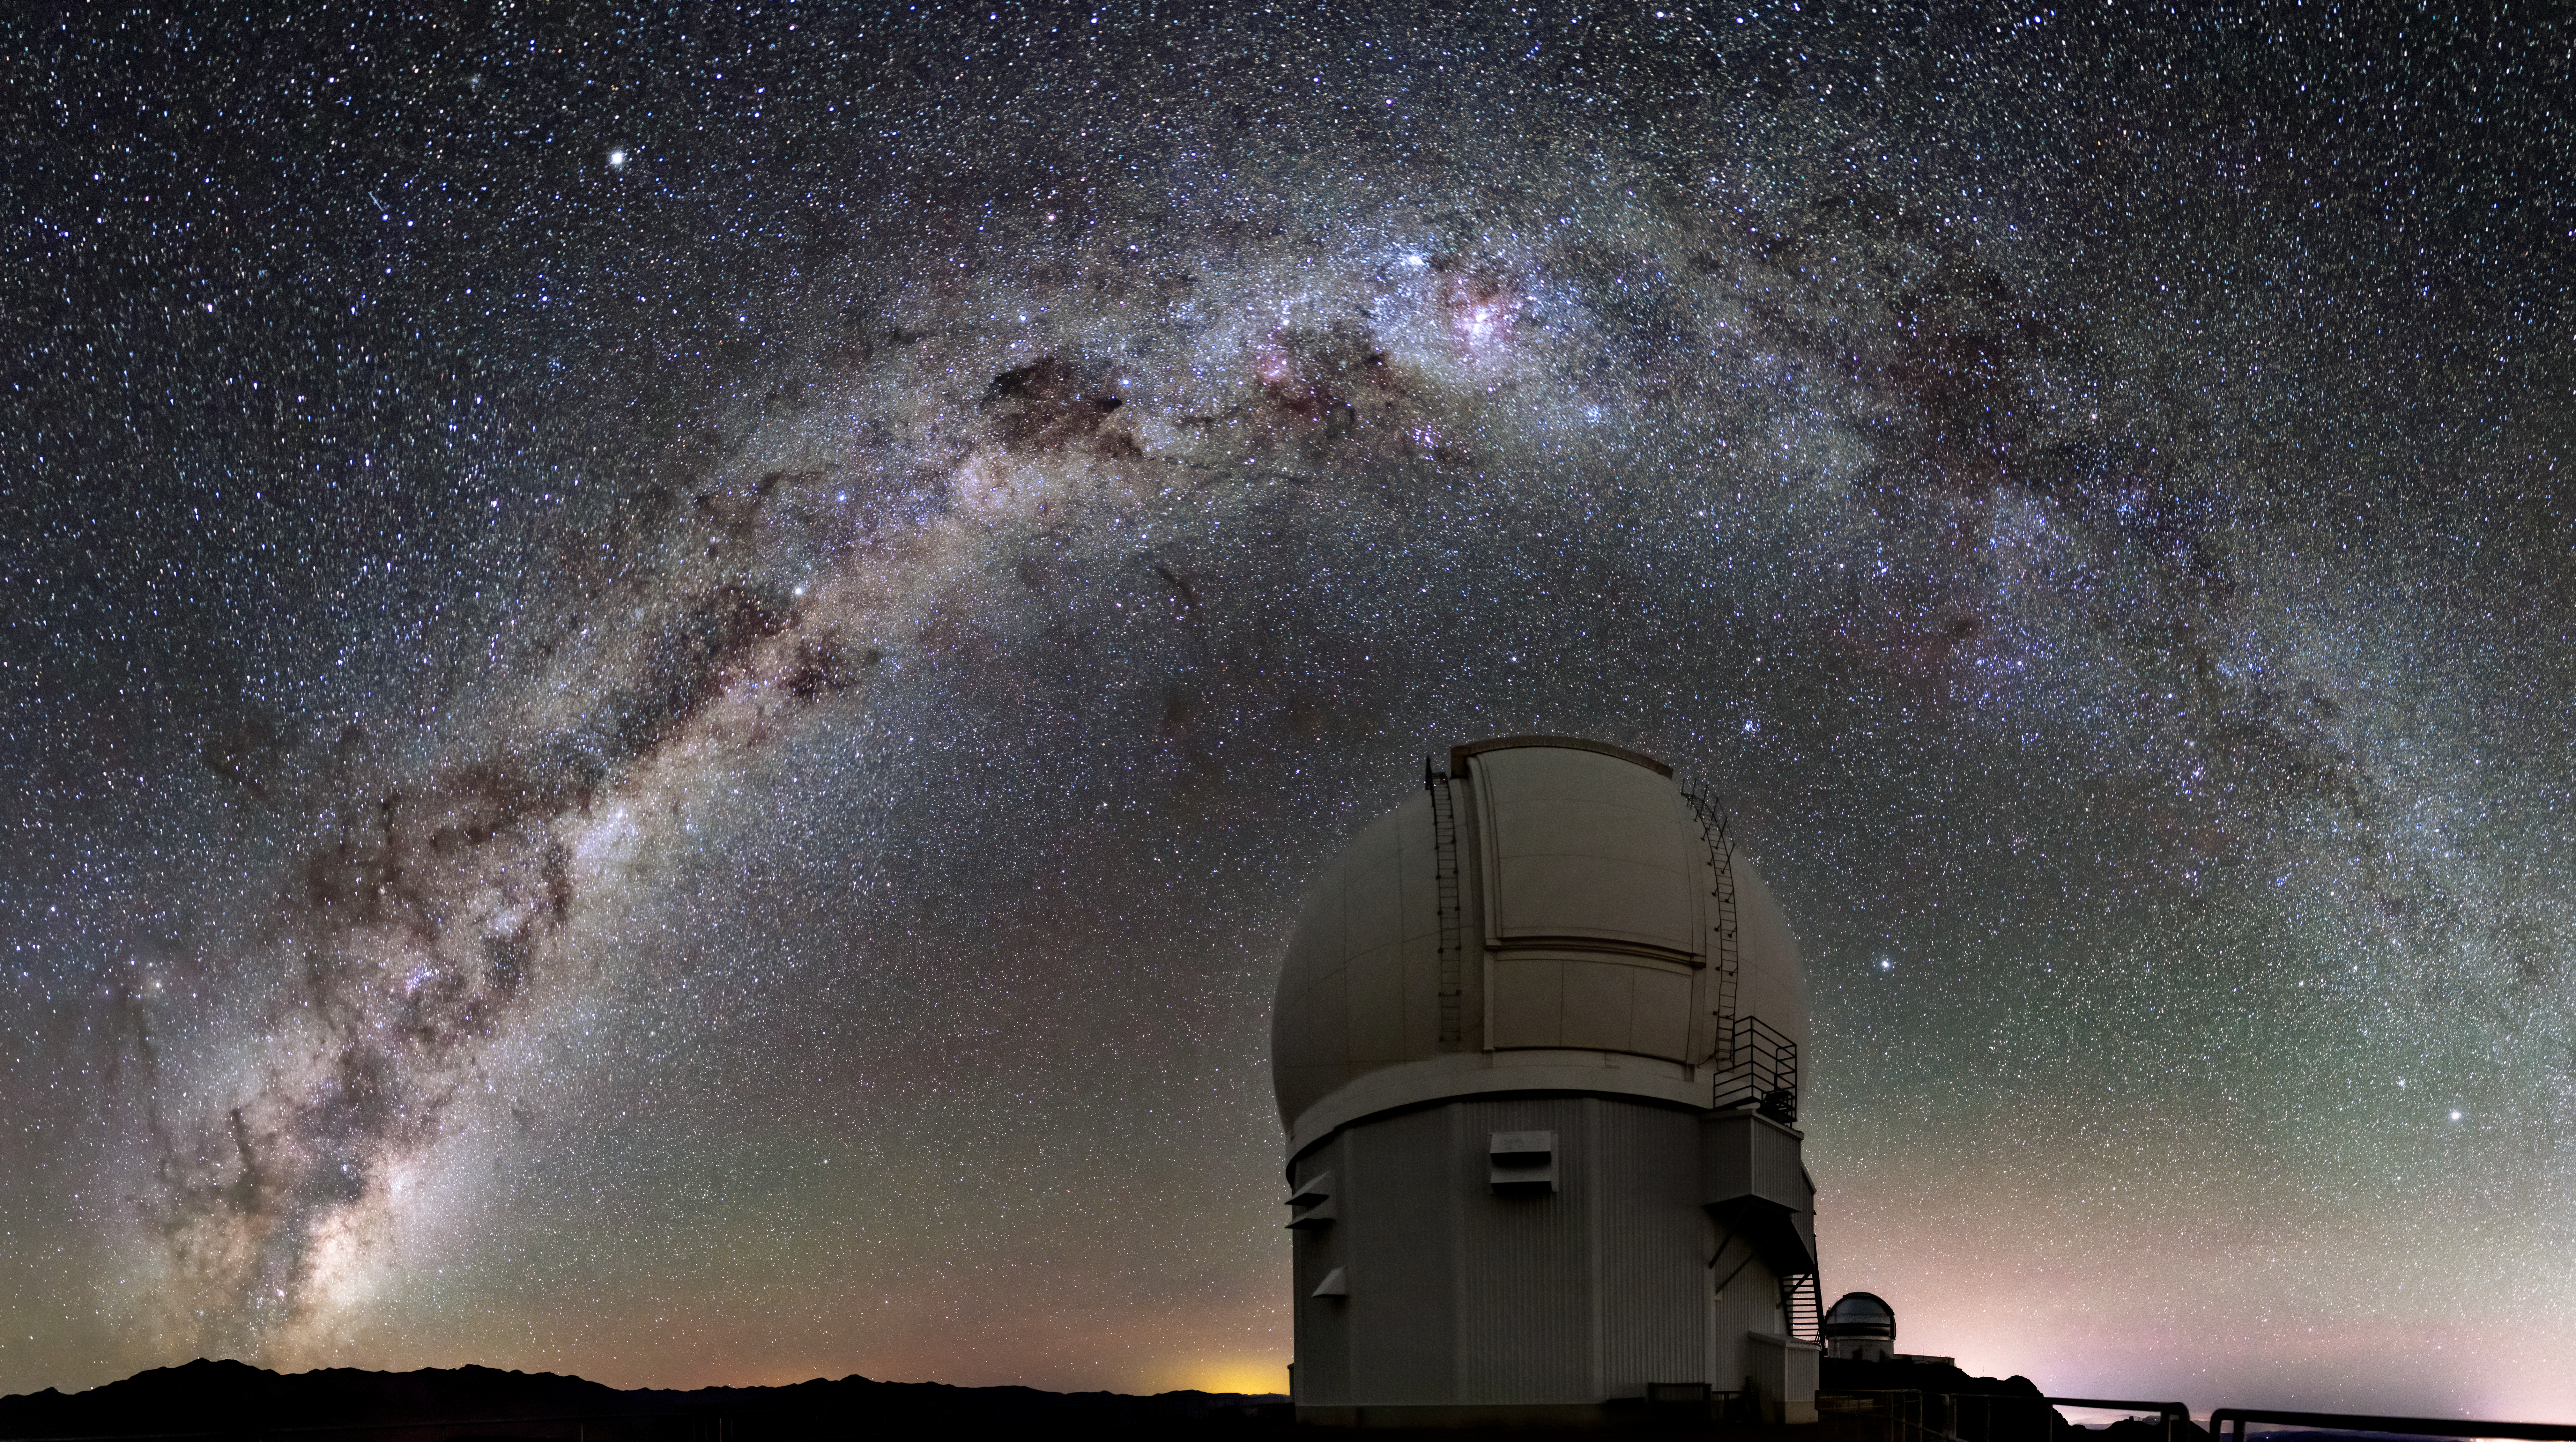

SOAR Below the Milky Way

This Image of the Week captures the Milky Way arching over the SOAR Telescope of Cerro Tololo Inter-American Observatory (CTIO), a Program of NSF NOIRLab, on Cerro Pachón in Chile. The SOAR (Southern Astrophysical Research) Telescope was initiated by the University of North Carolina at Chapel Hill in the United States. Nineteen years in the making, SOAR saw first light in 2006. Today, the Brazilian and American governments along with two American universities operate and maintain SOAR. Consortiums, like the one for SOAR, allow more astronomers around the world to access state-of-the-art technology while encouraging collaboration between researchers in different countries.

To the right, behind SOAR, is Gemini South, one half of the International Gemini Observatory, operated NSF NOIRLab. Gemini South is a short walk away — 400 meters (0.25 miles) — from SOAR.

Credit: CTIO/NOIRLab/SOAR/NSF/AURA/C. Corco